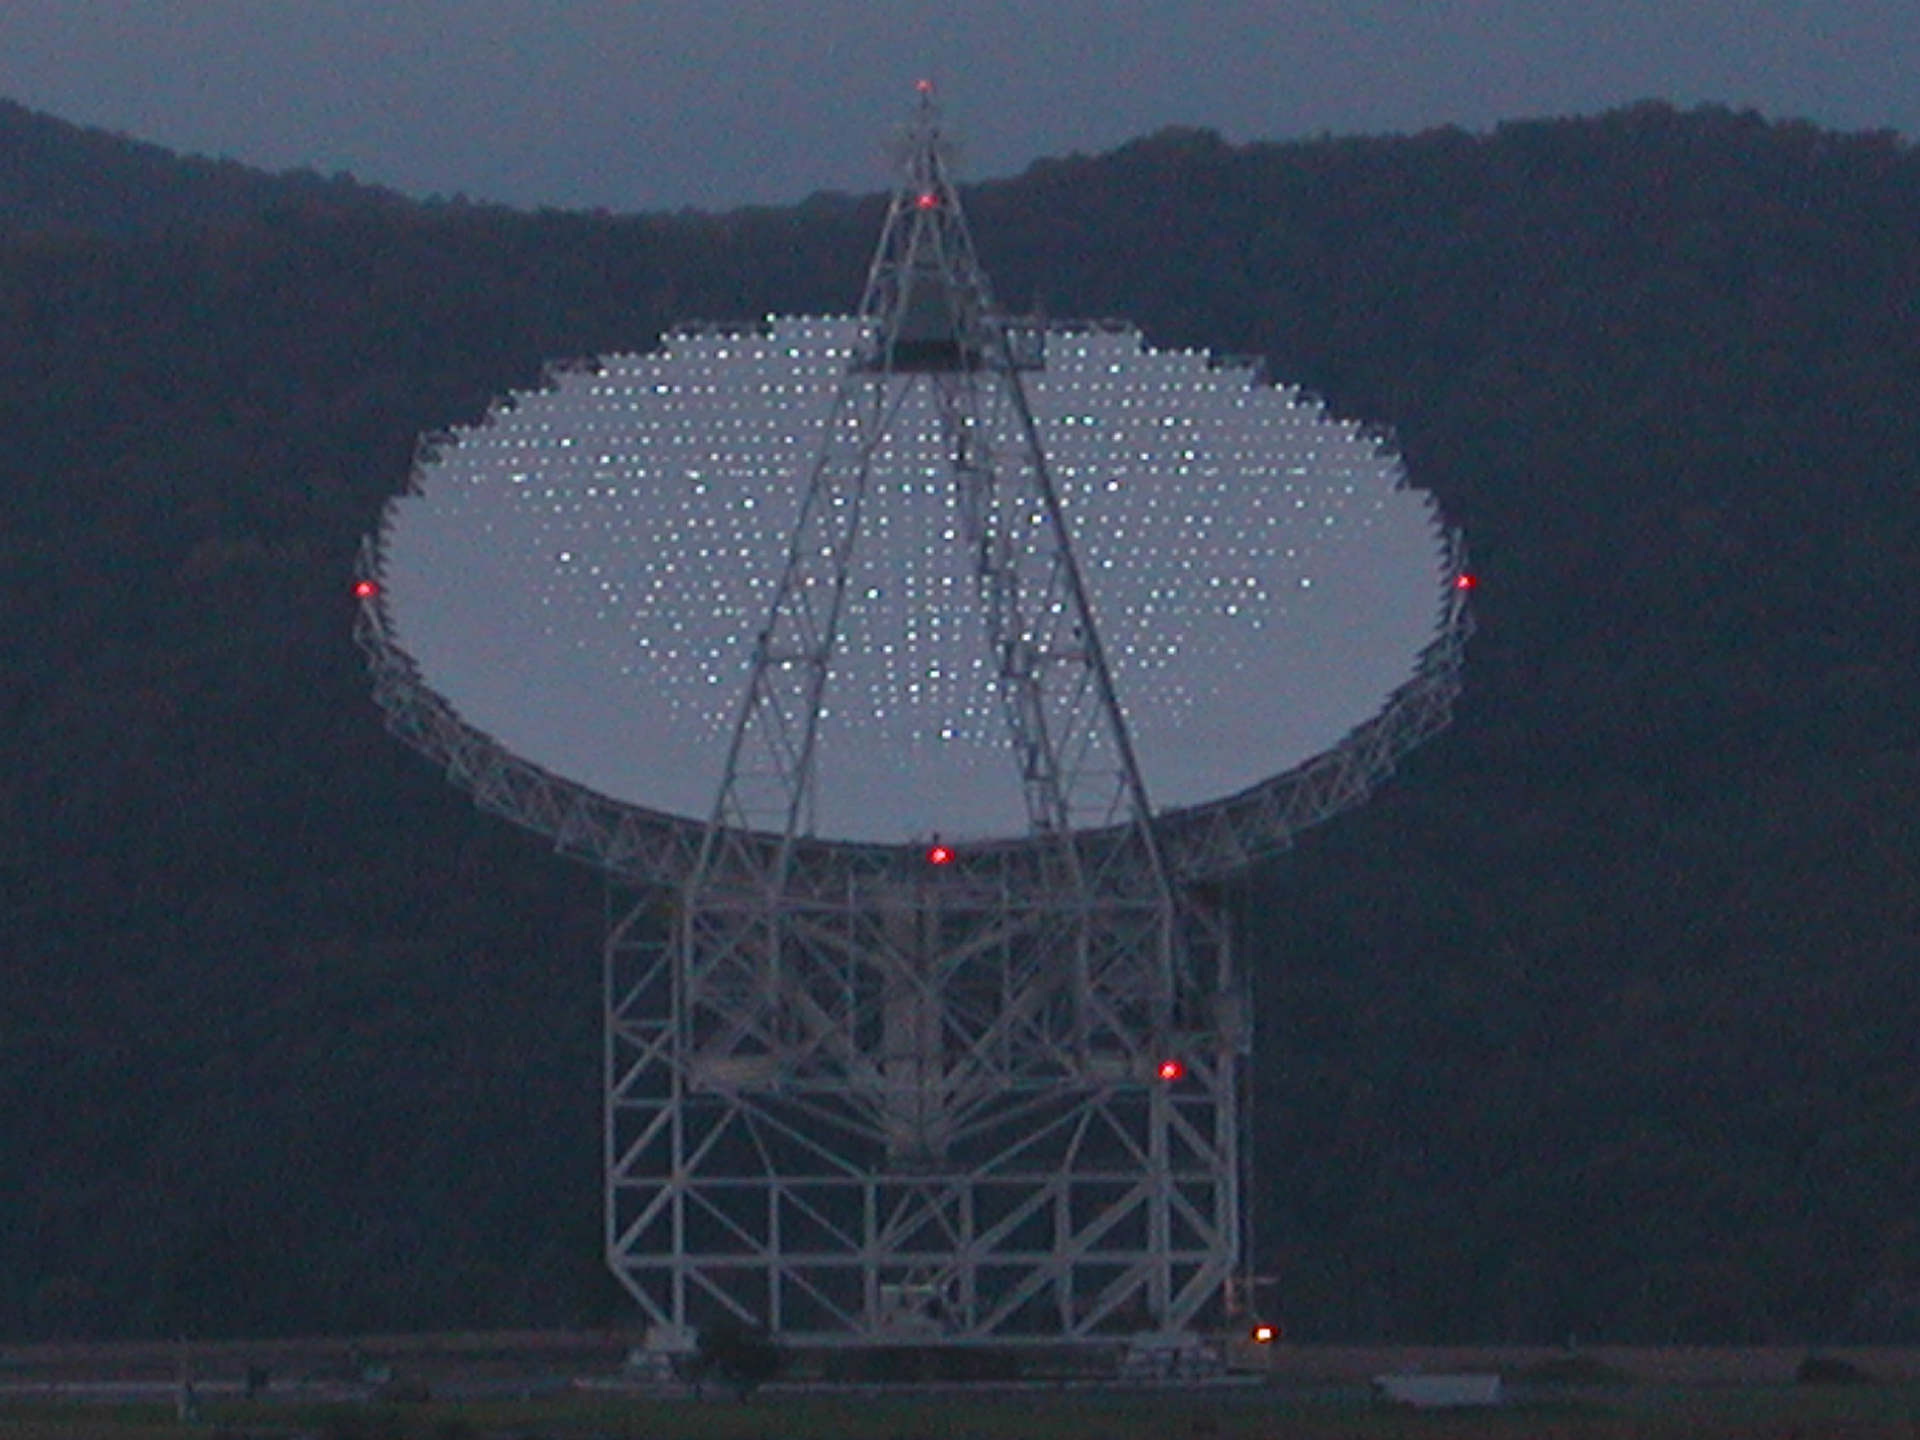

A Thousand Points of Light

The 2004 panels of the Green Bank Telescope have apple-sized reflector bulbs embedded in them. Engineers can light the surface of the GBT and measure the brightnesses of each reflector to map the curvature of the dish. The shape of the dish, a perfect parabola, must be kept for the telescope to reflect radio waves accurately into its receivers.

Credit: NRAO/AUI/NSF